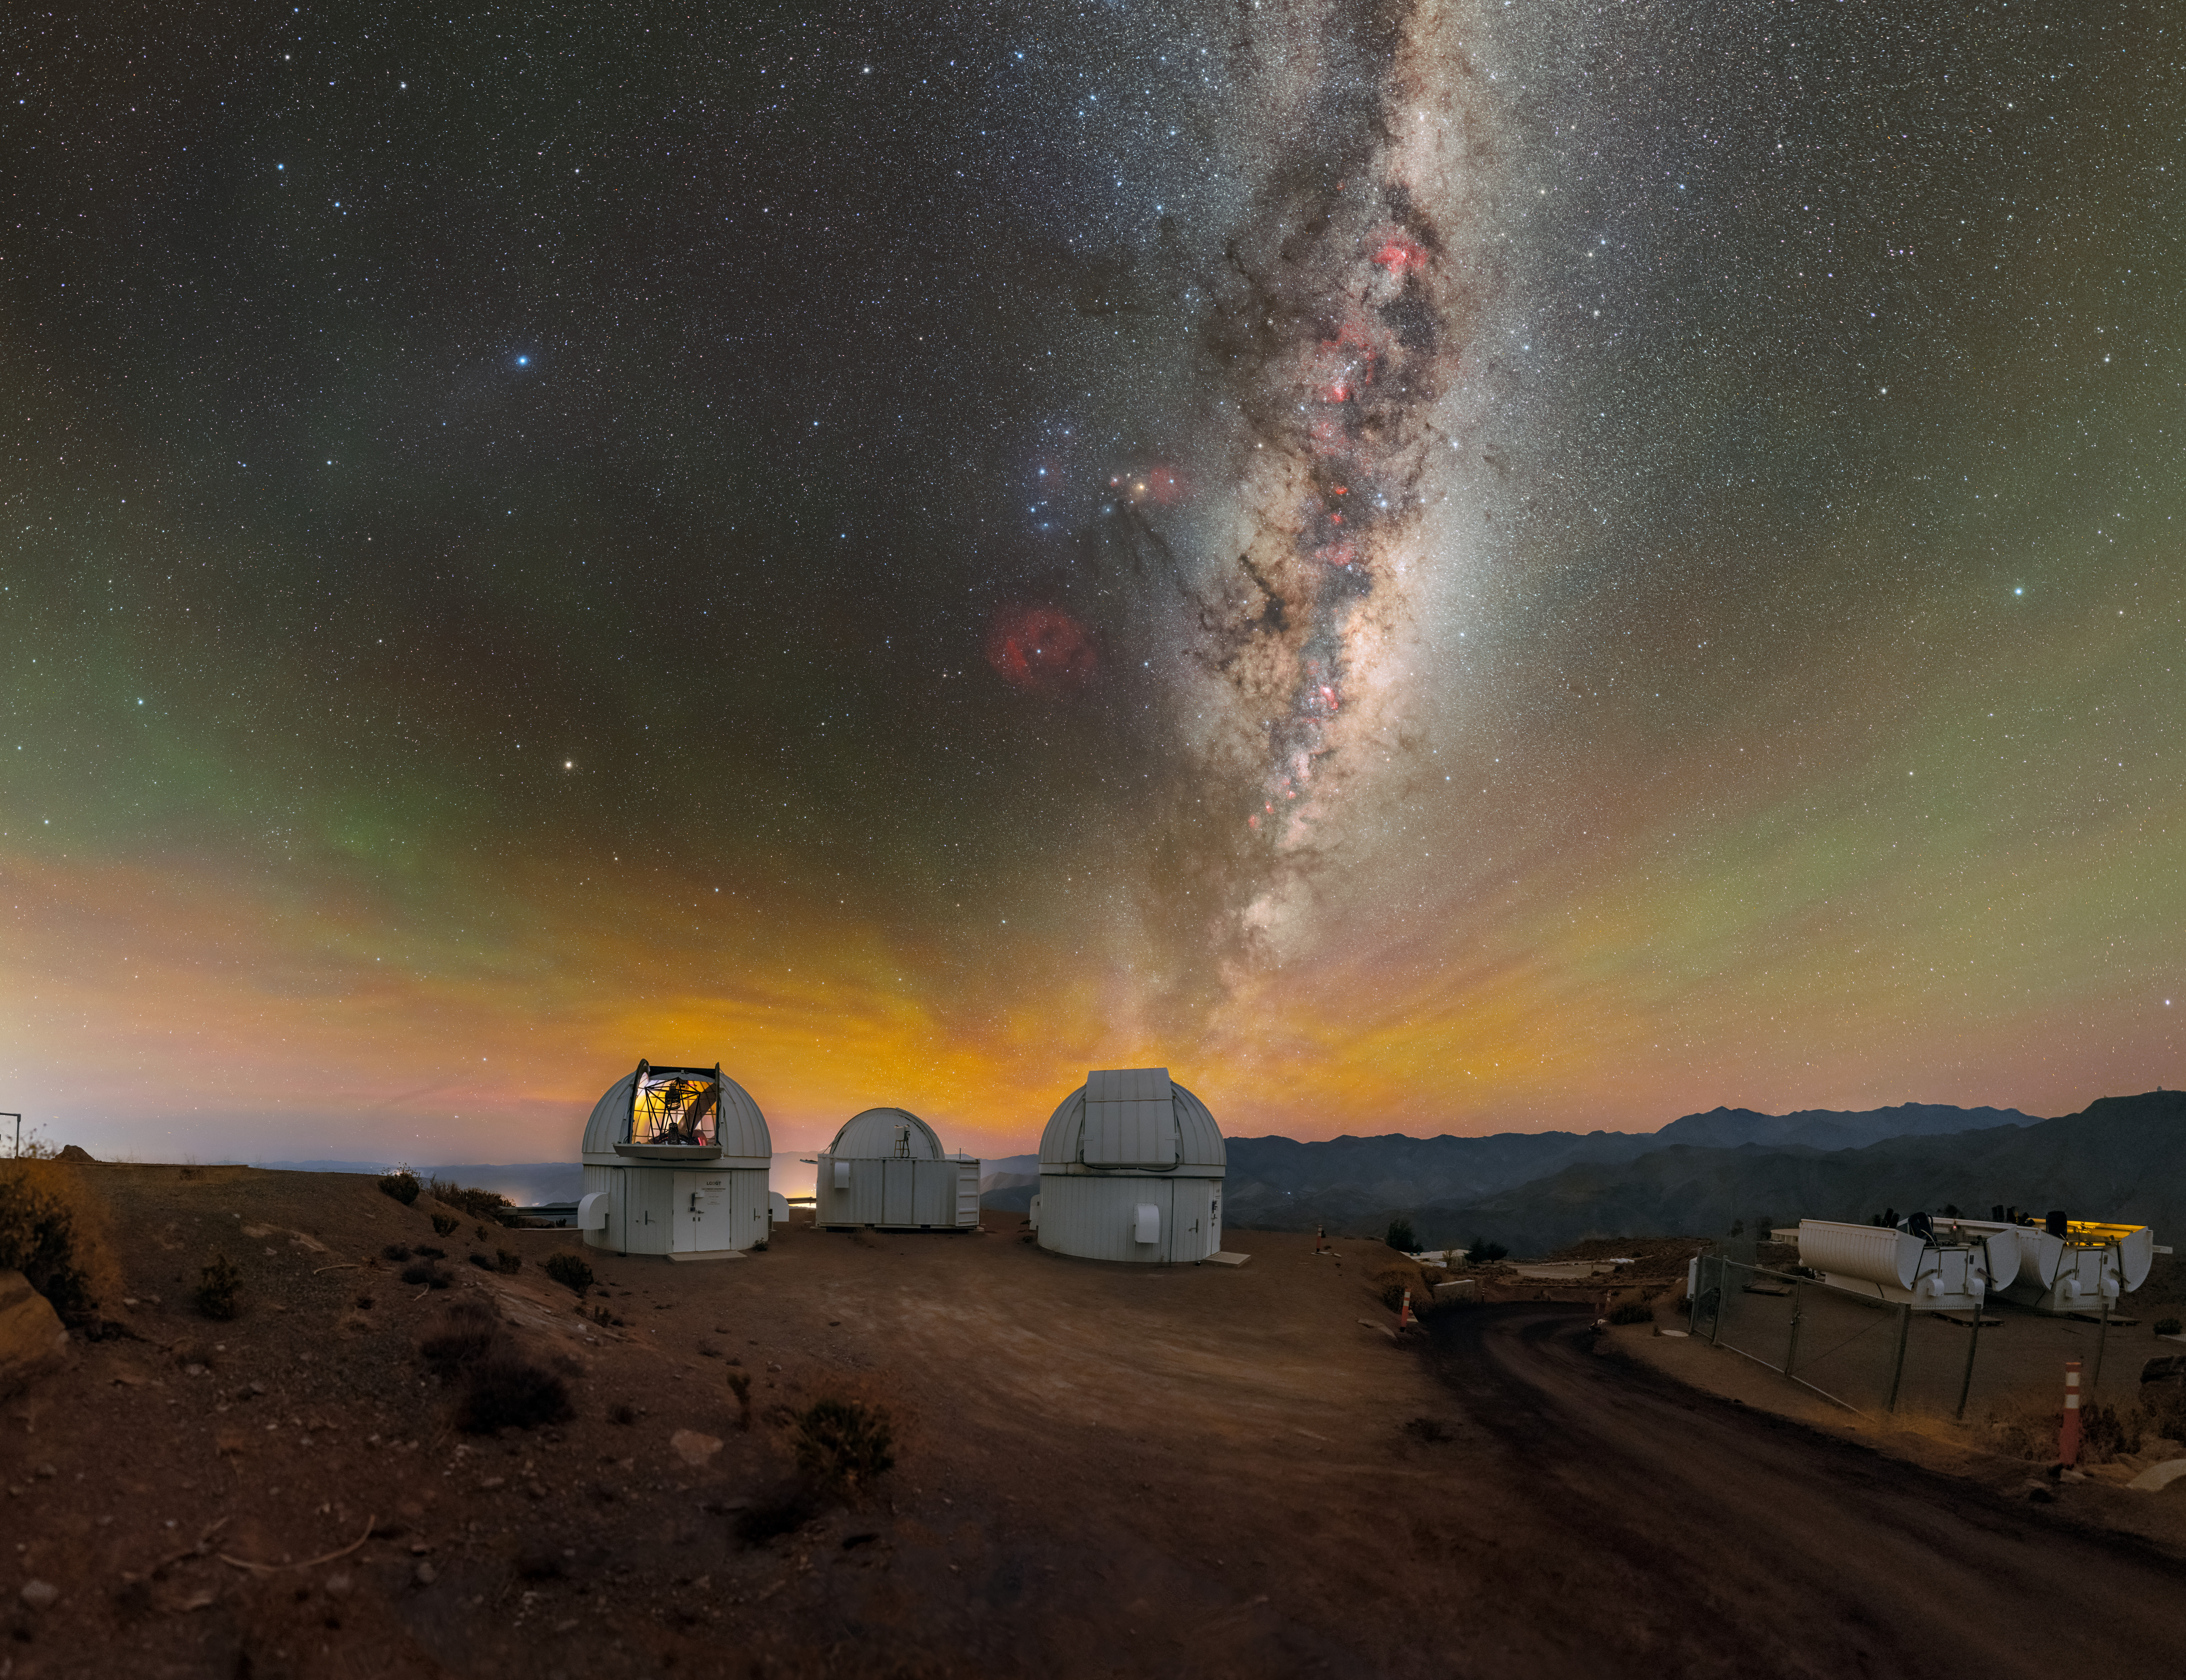

The Global Reach of Las Cumbres Observatory

The Milky Way dominates the sky as it stretches over U.S. National Science Foundation Cerro Tololo Inter-American Observatory (CTIO), a Program of NSF NOIRLab, which is located high in the mountains of Chile, at an altitude of 2200 meters (7200 feet). CTIO is a complex of astronomical telescopes and instruments that has long served as the principal platform for American astronomical investigation of the southern skies. In addition to the many telescopes it operates, CTIO provides space for others to access the southern sky — almost a dozen tenant observatories are hosted at the site. Pictured here are telescopes operated by Las Cumbres Observatory (LCO). LCO operates a network of telescopes spread out longitudinally across the northern and southern hemispheres. The strategic positioning of its telescopes means that LCO always has a telescope in darkness and it can coordinate its telescopes to quickly collect data that would be missed by a telescope at a single location. This is designed with one strategic goal in mind: uninterrupted monitoring of sudden, unpredictable transient events such as supernovae and variable stars.

This photo was taken as part of the NOIRLab 2022 Photo Expedition to all the NOIRLab sites. Petr Horálek, the photographer, is a NOIRLab Audiovisual Ambassador.

Credit: CTIO/NOIRLab/NSF/AURA/P. Horálek (Institute of Physics in Opava)